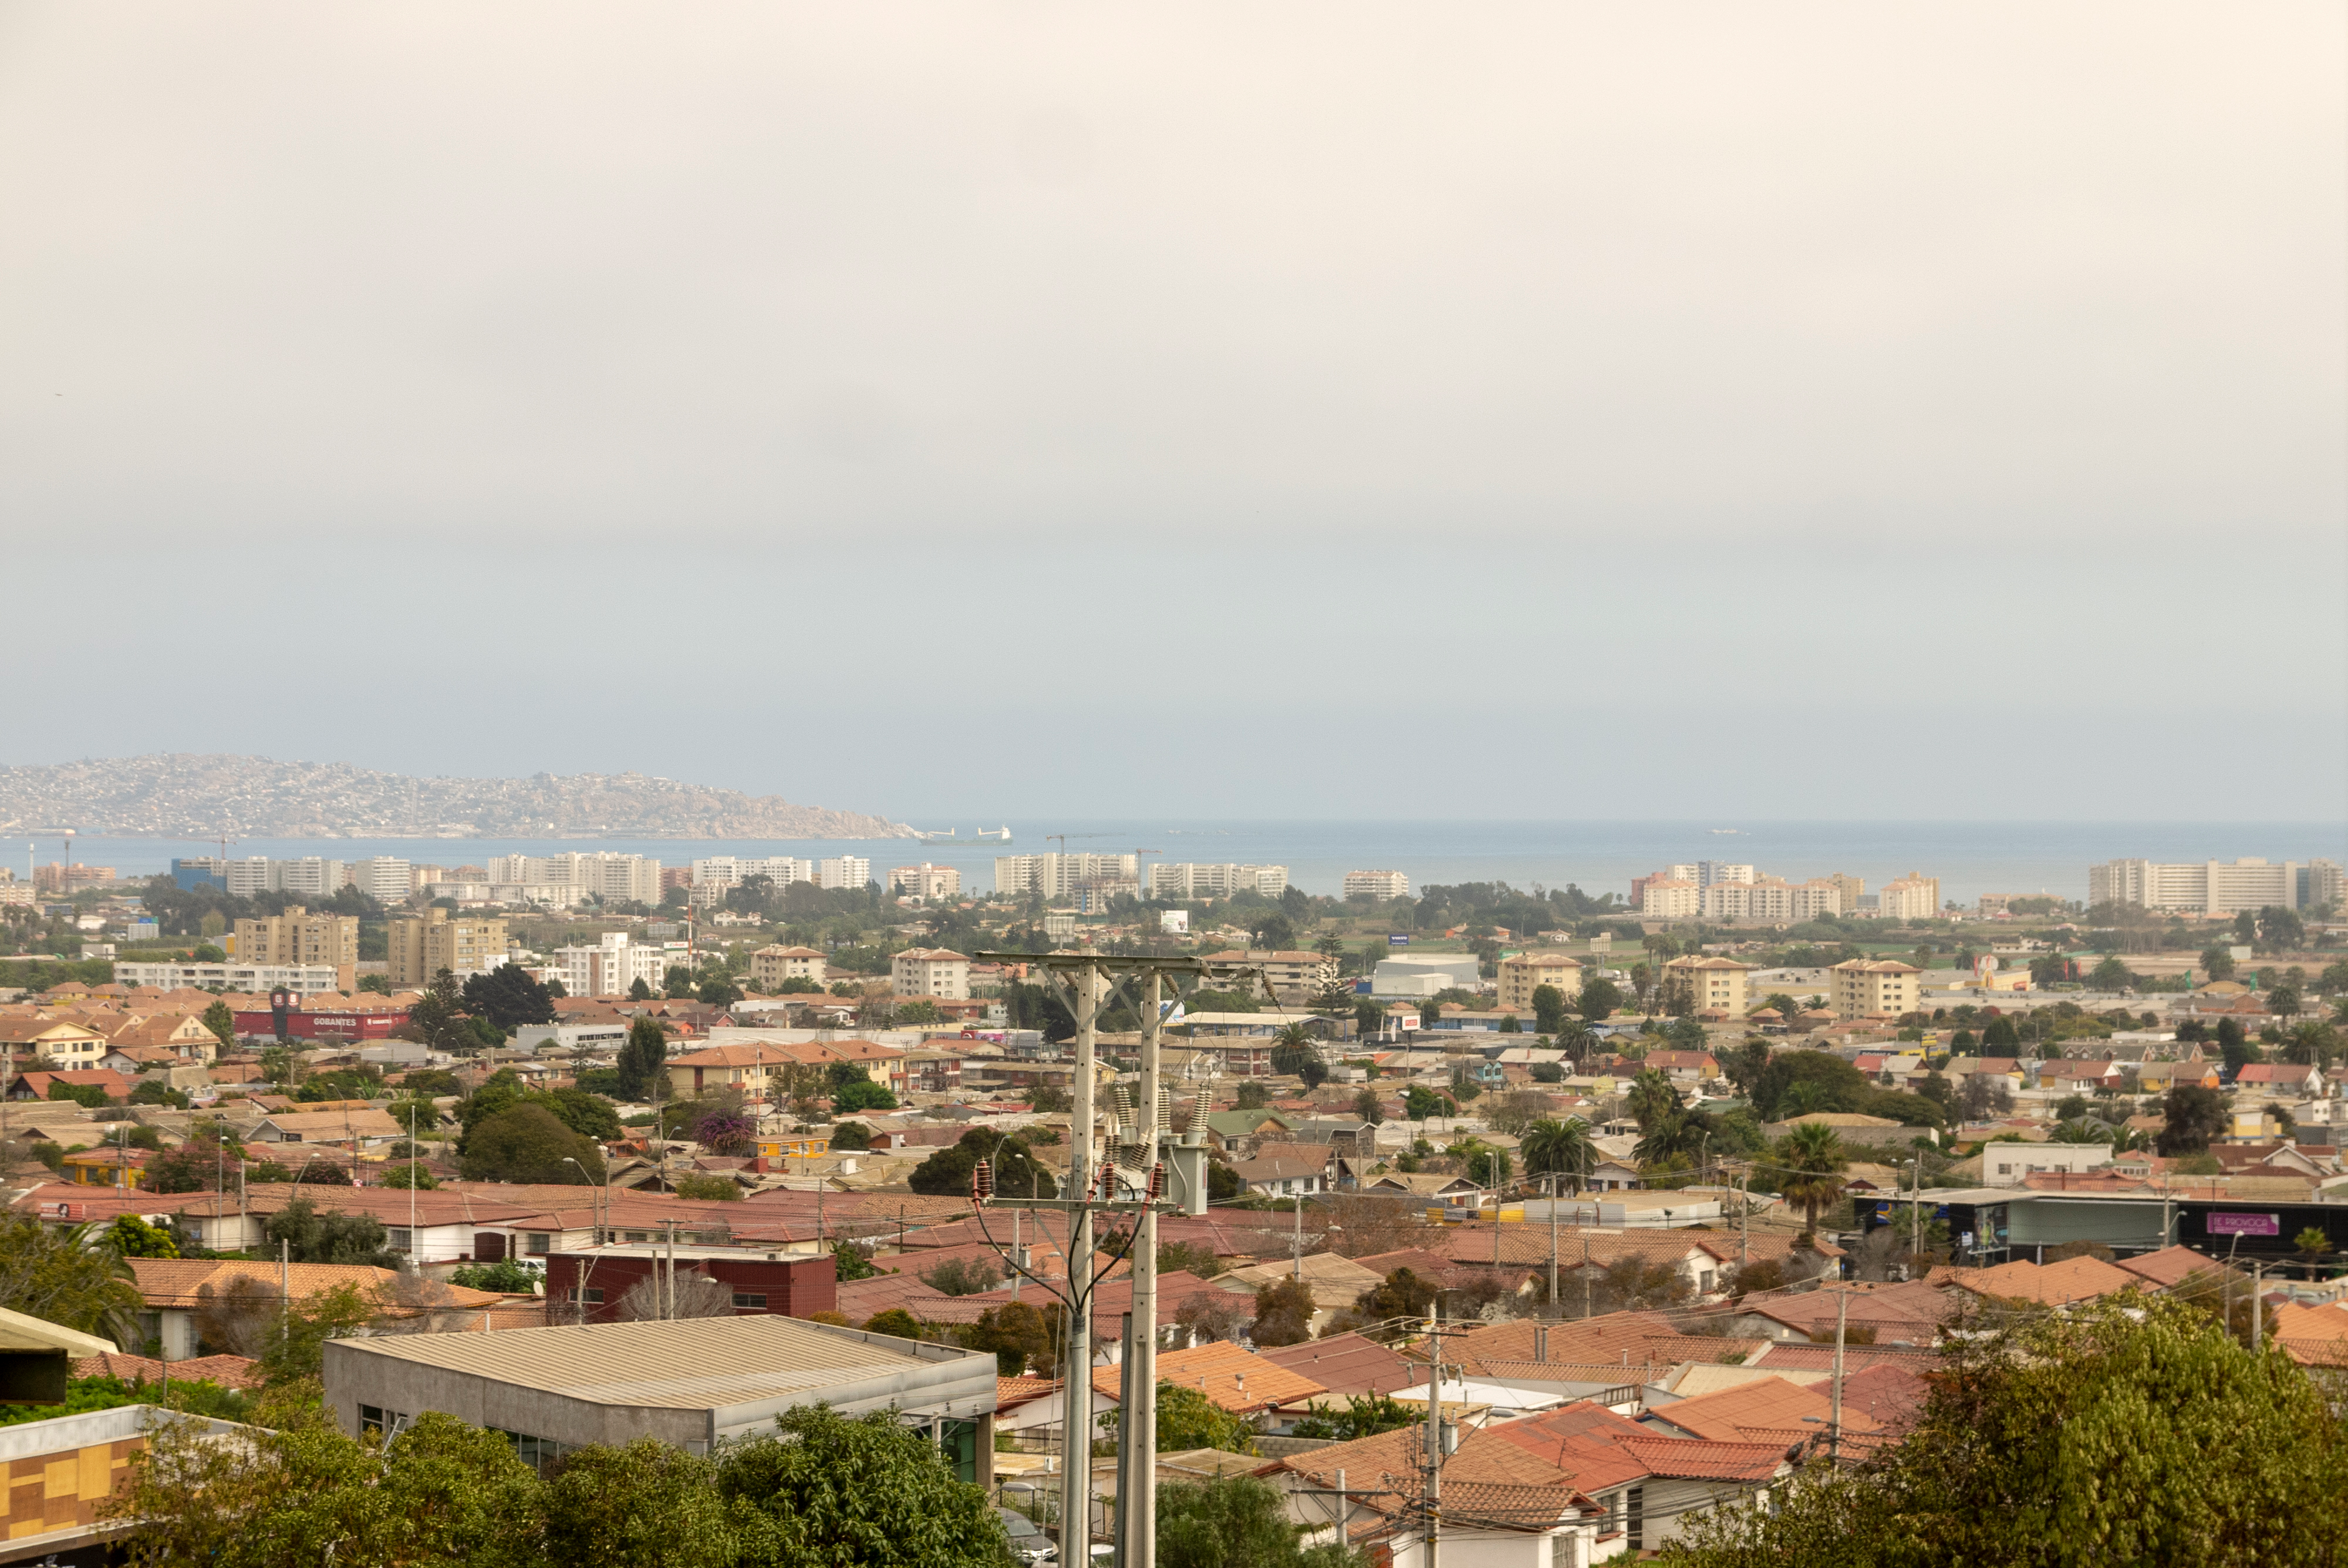

M1M3 Arrival in Chile

M1M3 arrival in Chile, transported each night closer to the summit.

Credit: Rubin Observatory/NSF/AURA